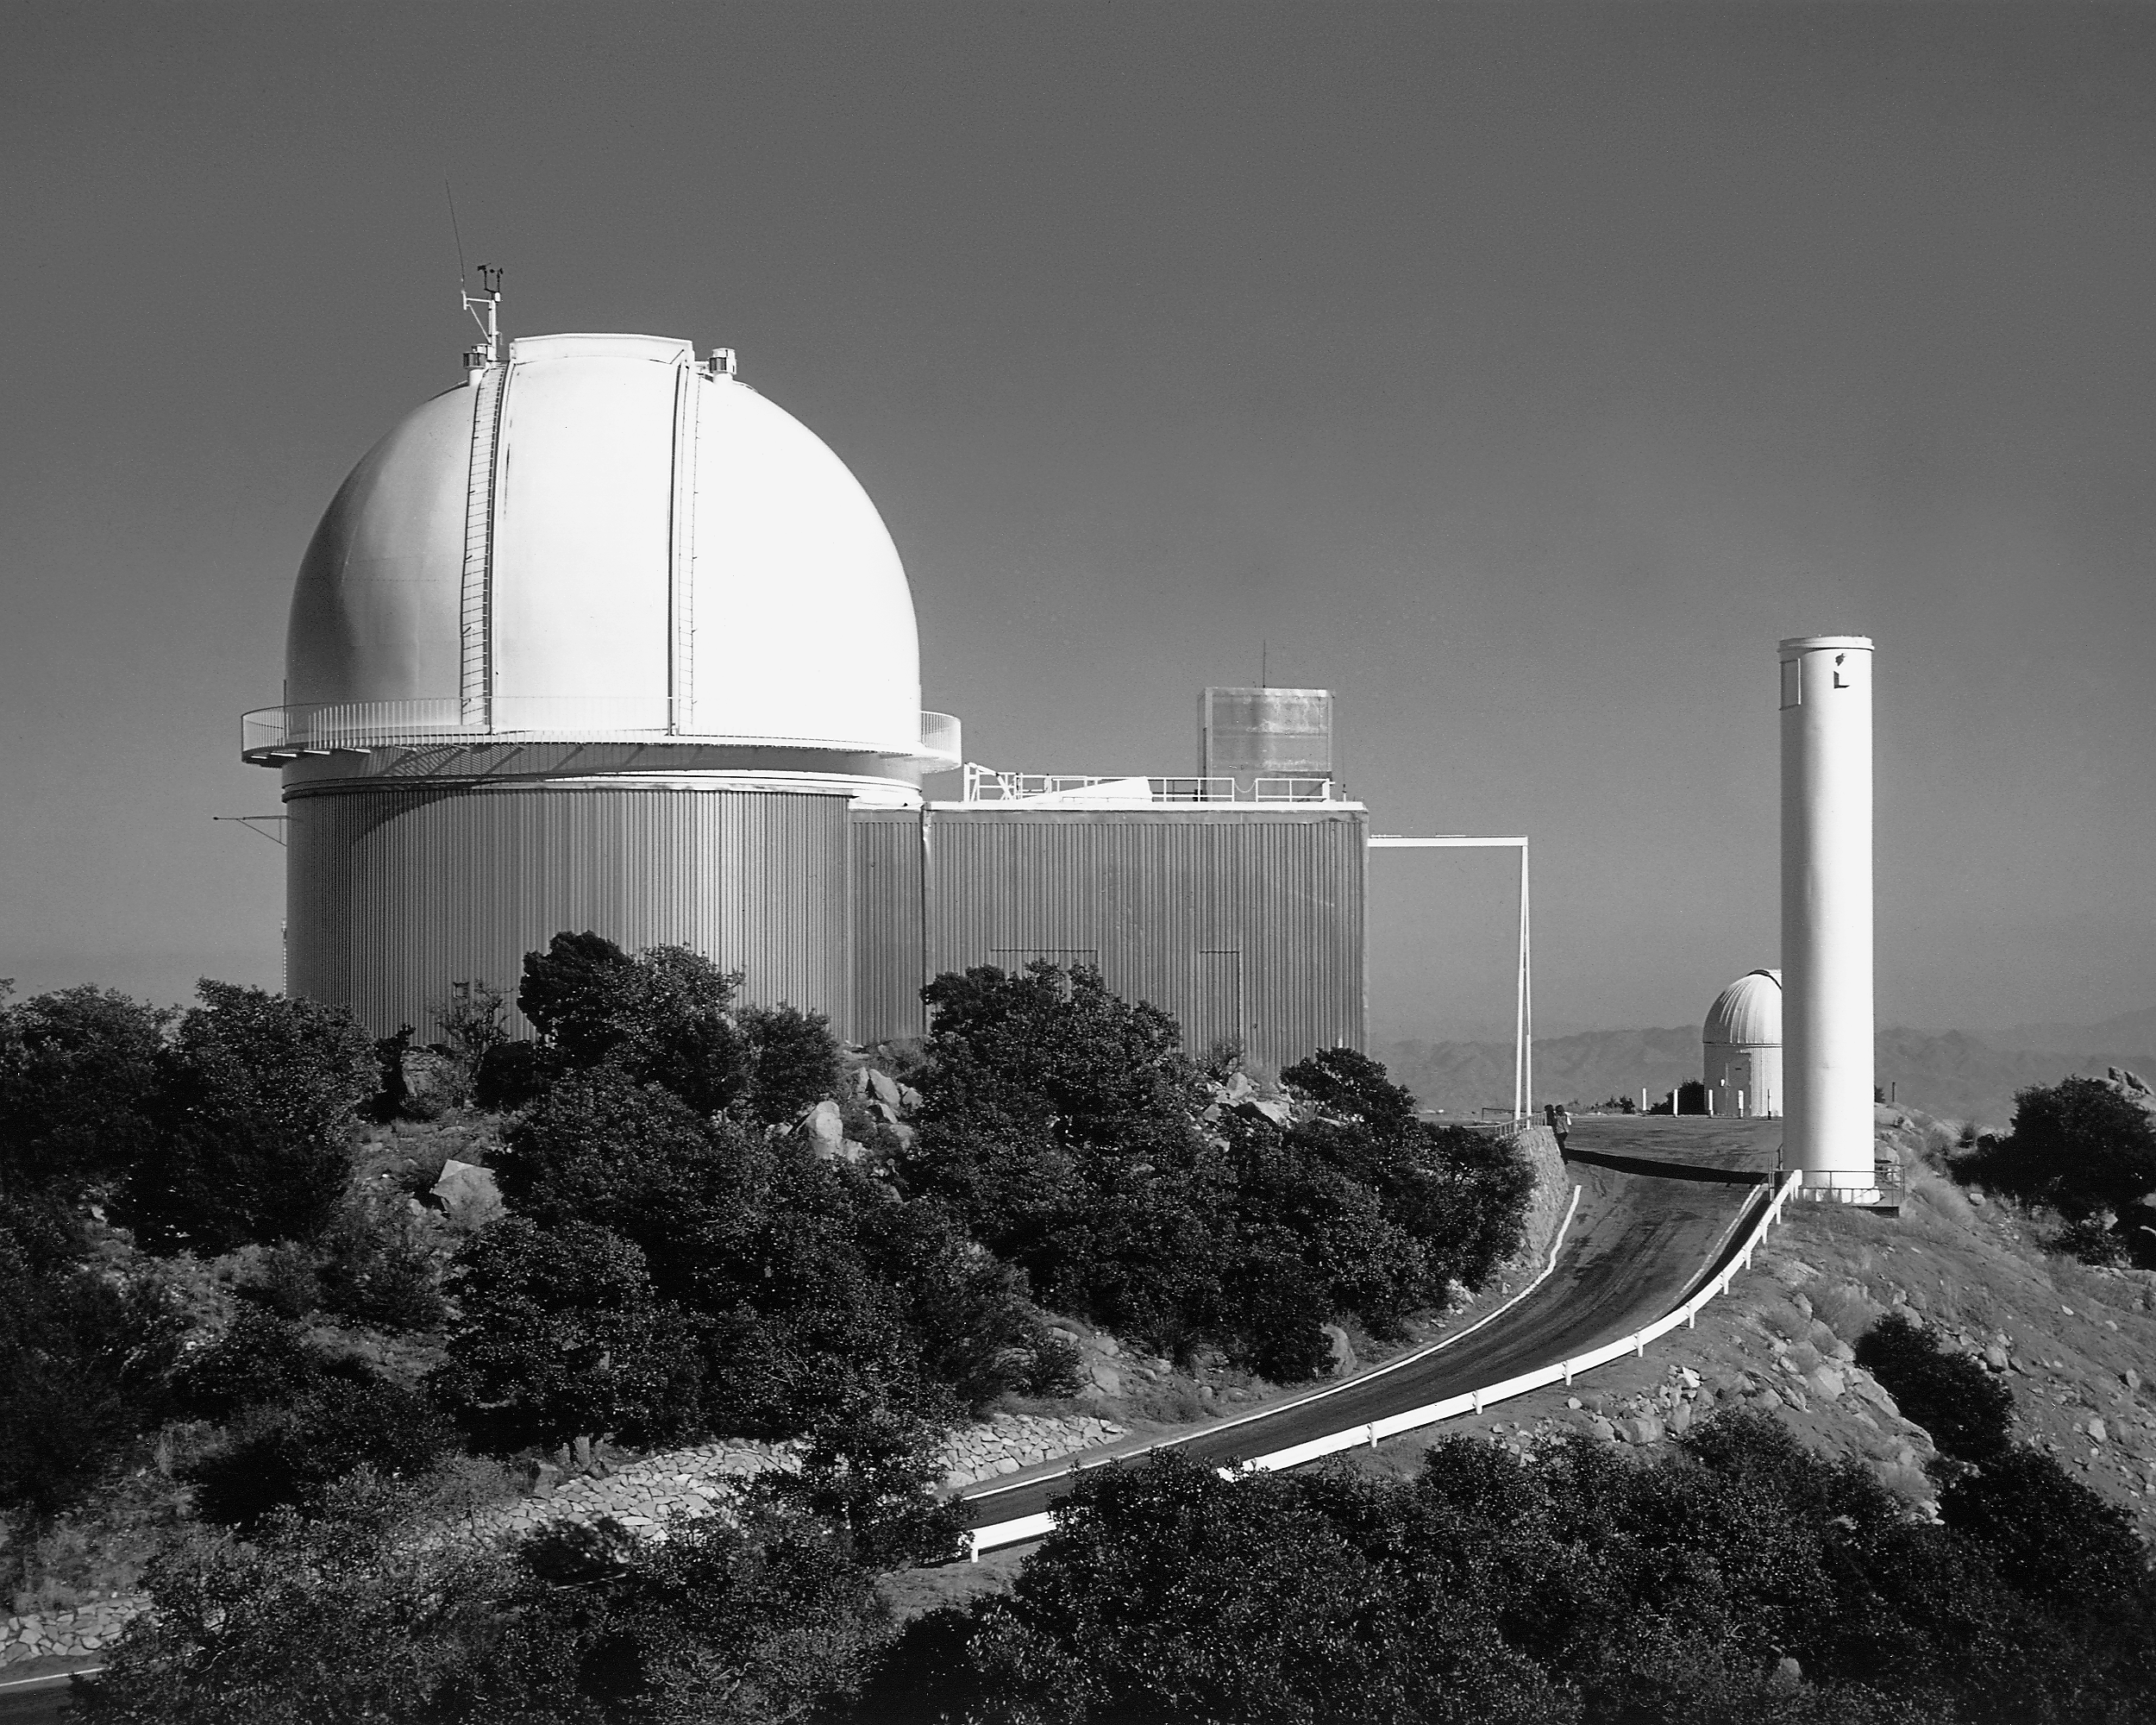

KPNO 2.1-meter telescope

The exterior of the Kitt Peak National Observatory 2.1-meter telescope, looking east.

Credit: NOIRLab/NSF/AURA